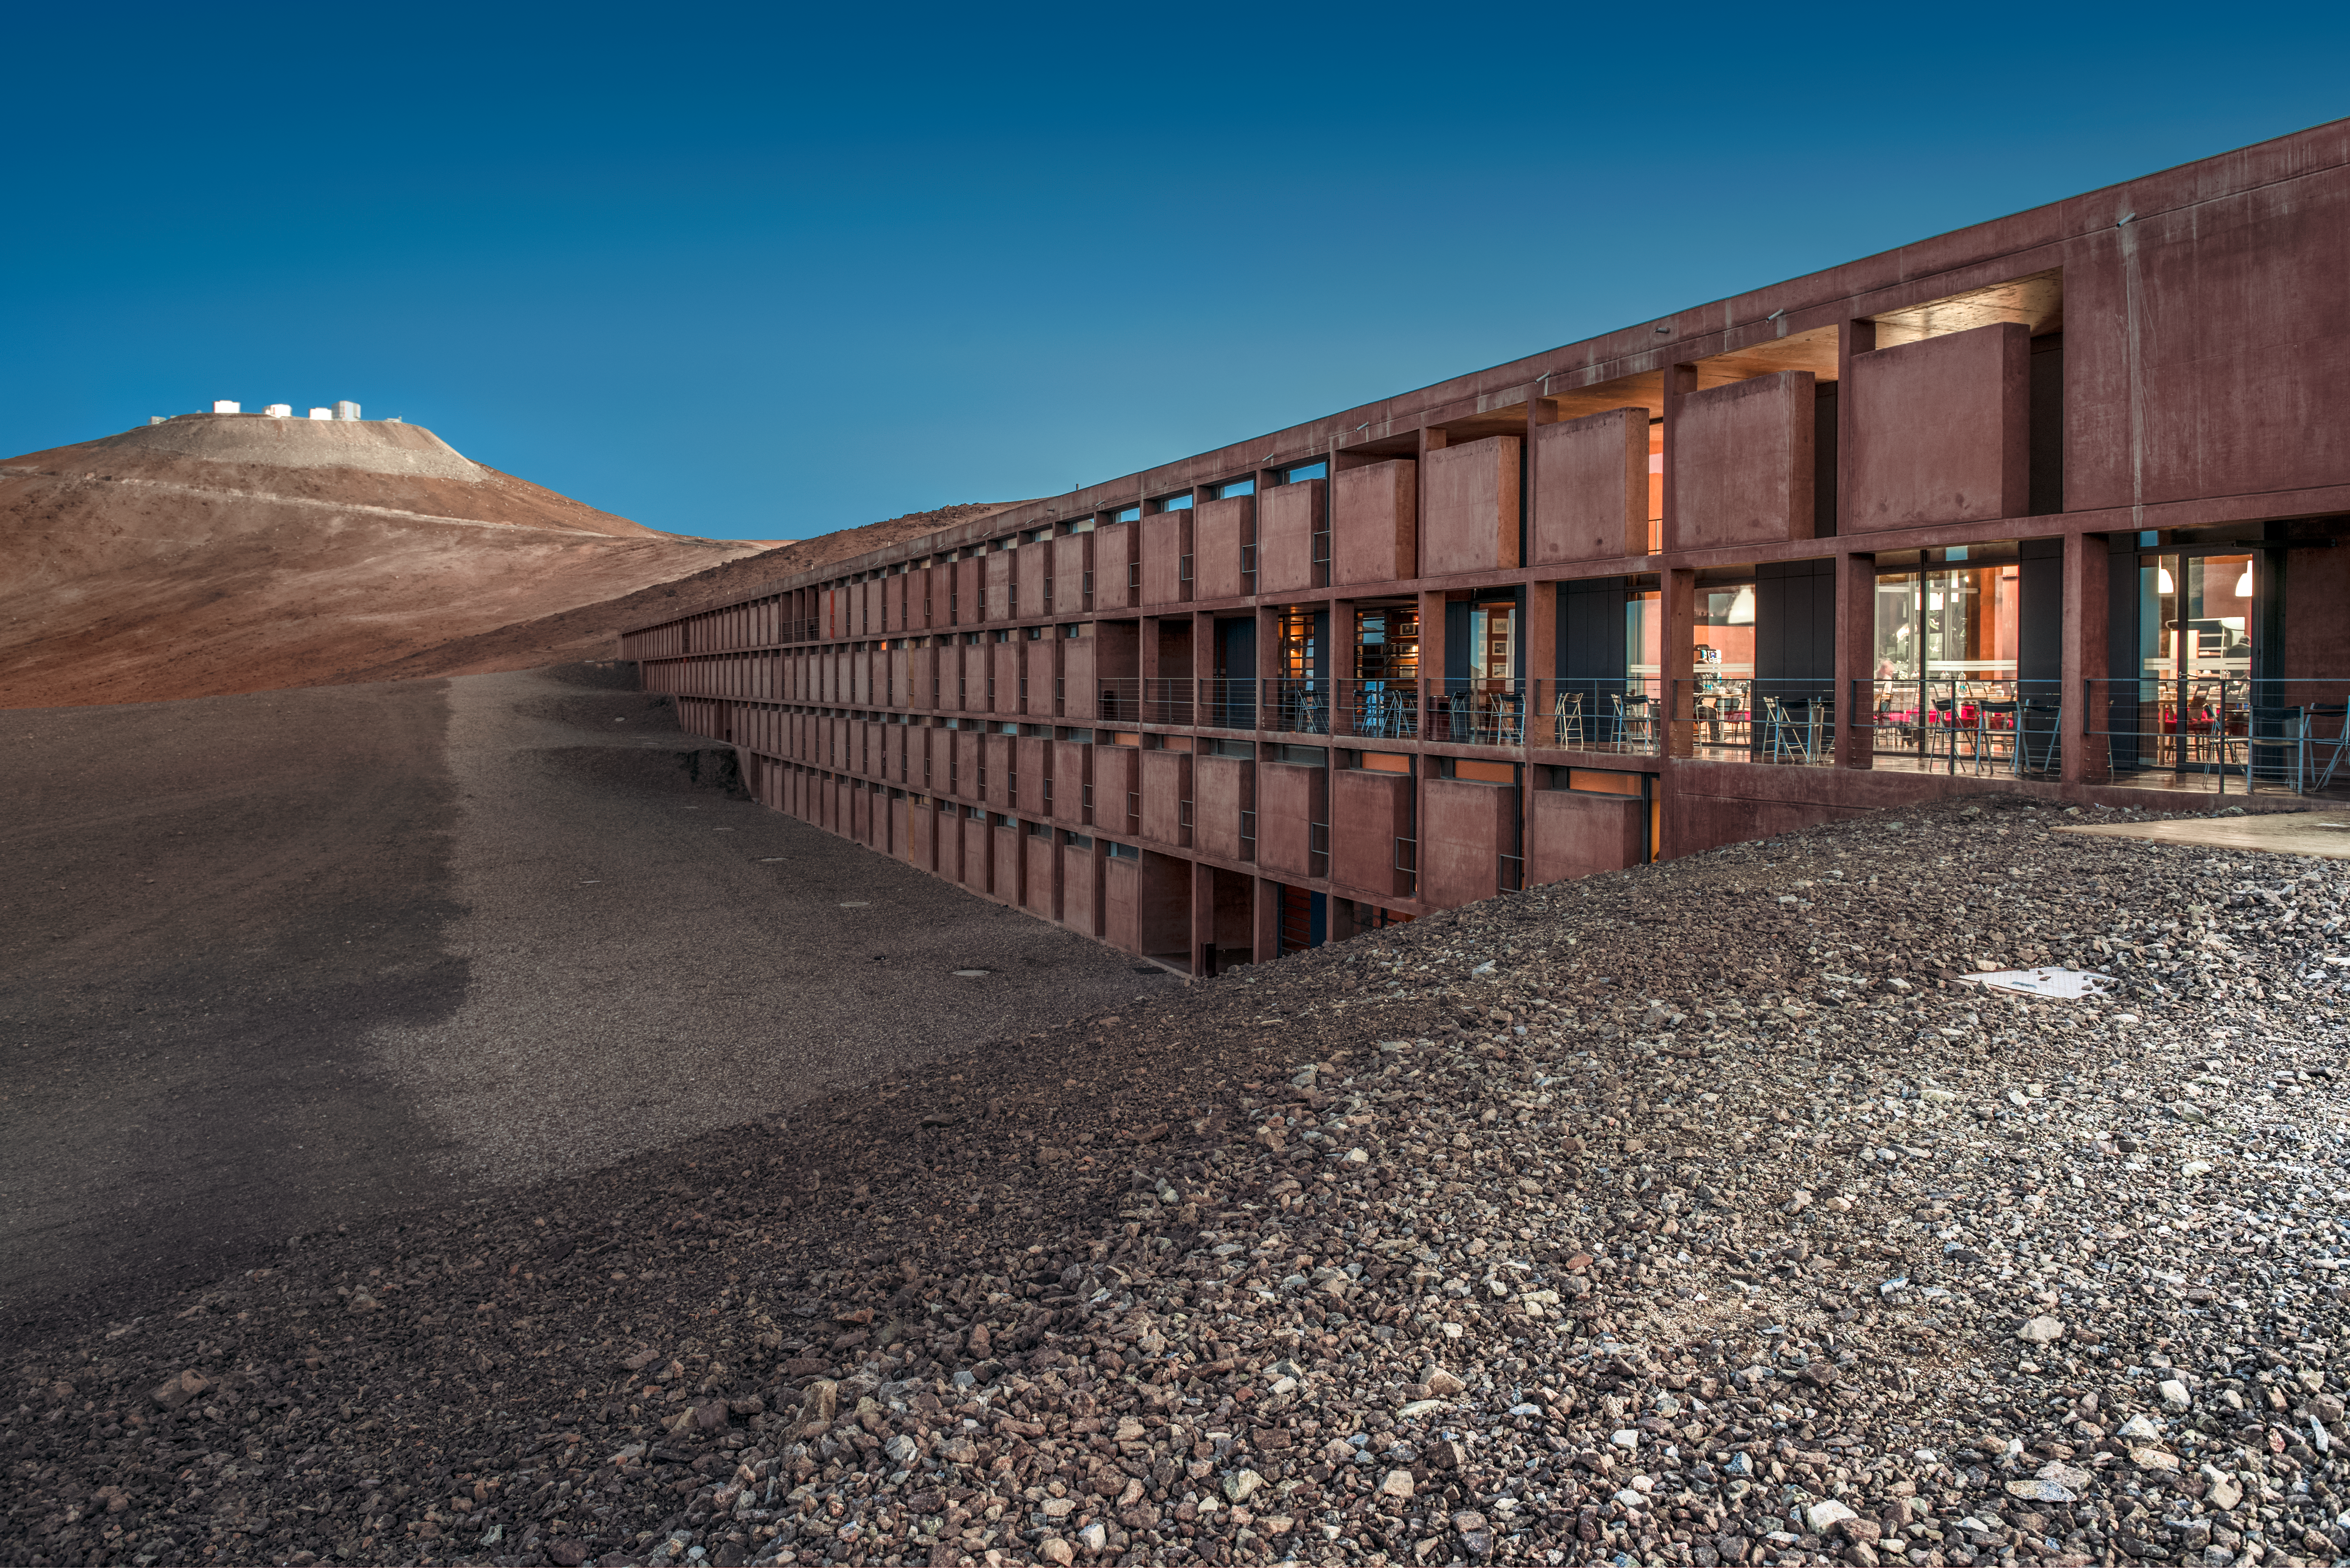

The VLT and La Residencia

ESO's Paranal Residencia, the award-winning accommodation for those who come to use the telescopes at Paranal Observatory, emerges from the Chilean desert. ESO's Very Large Telescope (VLT) sits atop the highest peak in the background.

Credit: ESO/A. Ghizzi Panizza (www.albertoghizzipanizza.com)